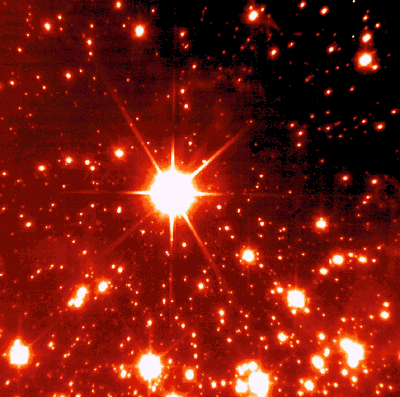

Comparison of HST and NACO image of NGC 3603

Direct comparison of two images of the same region in NGC 3603 (animated GIF). One taken with the HST (extracted from archival data) and one taken with NAOS-CONICA at the VLT. This comparison dramatically shows the potential of Adaptive Optics. (HST is operated by NASA and ESA.)

Credit: ESO